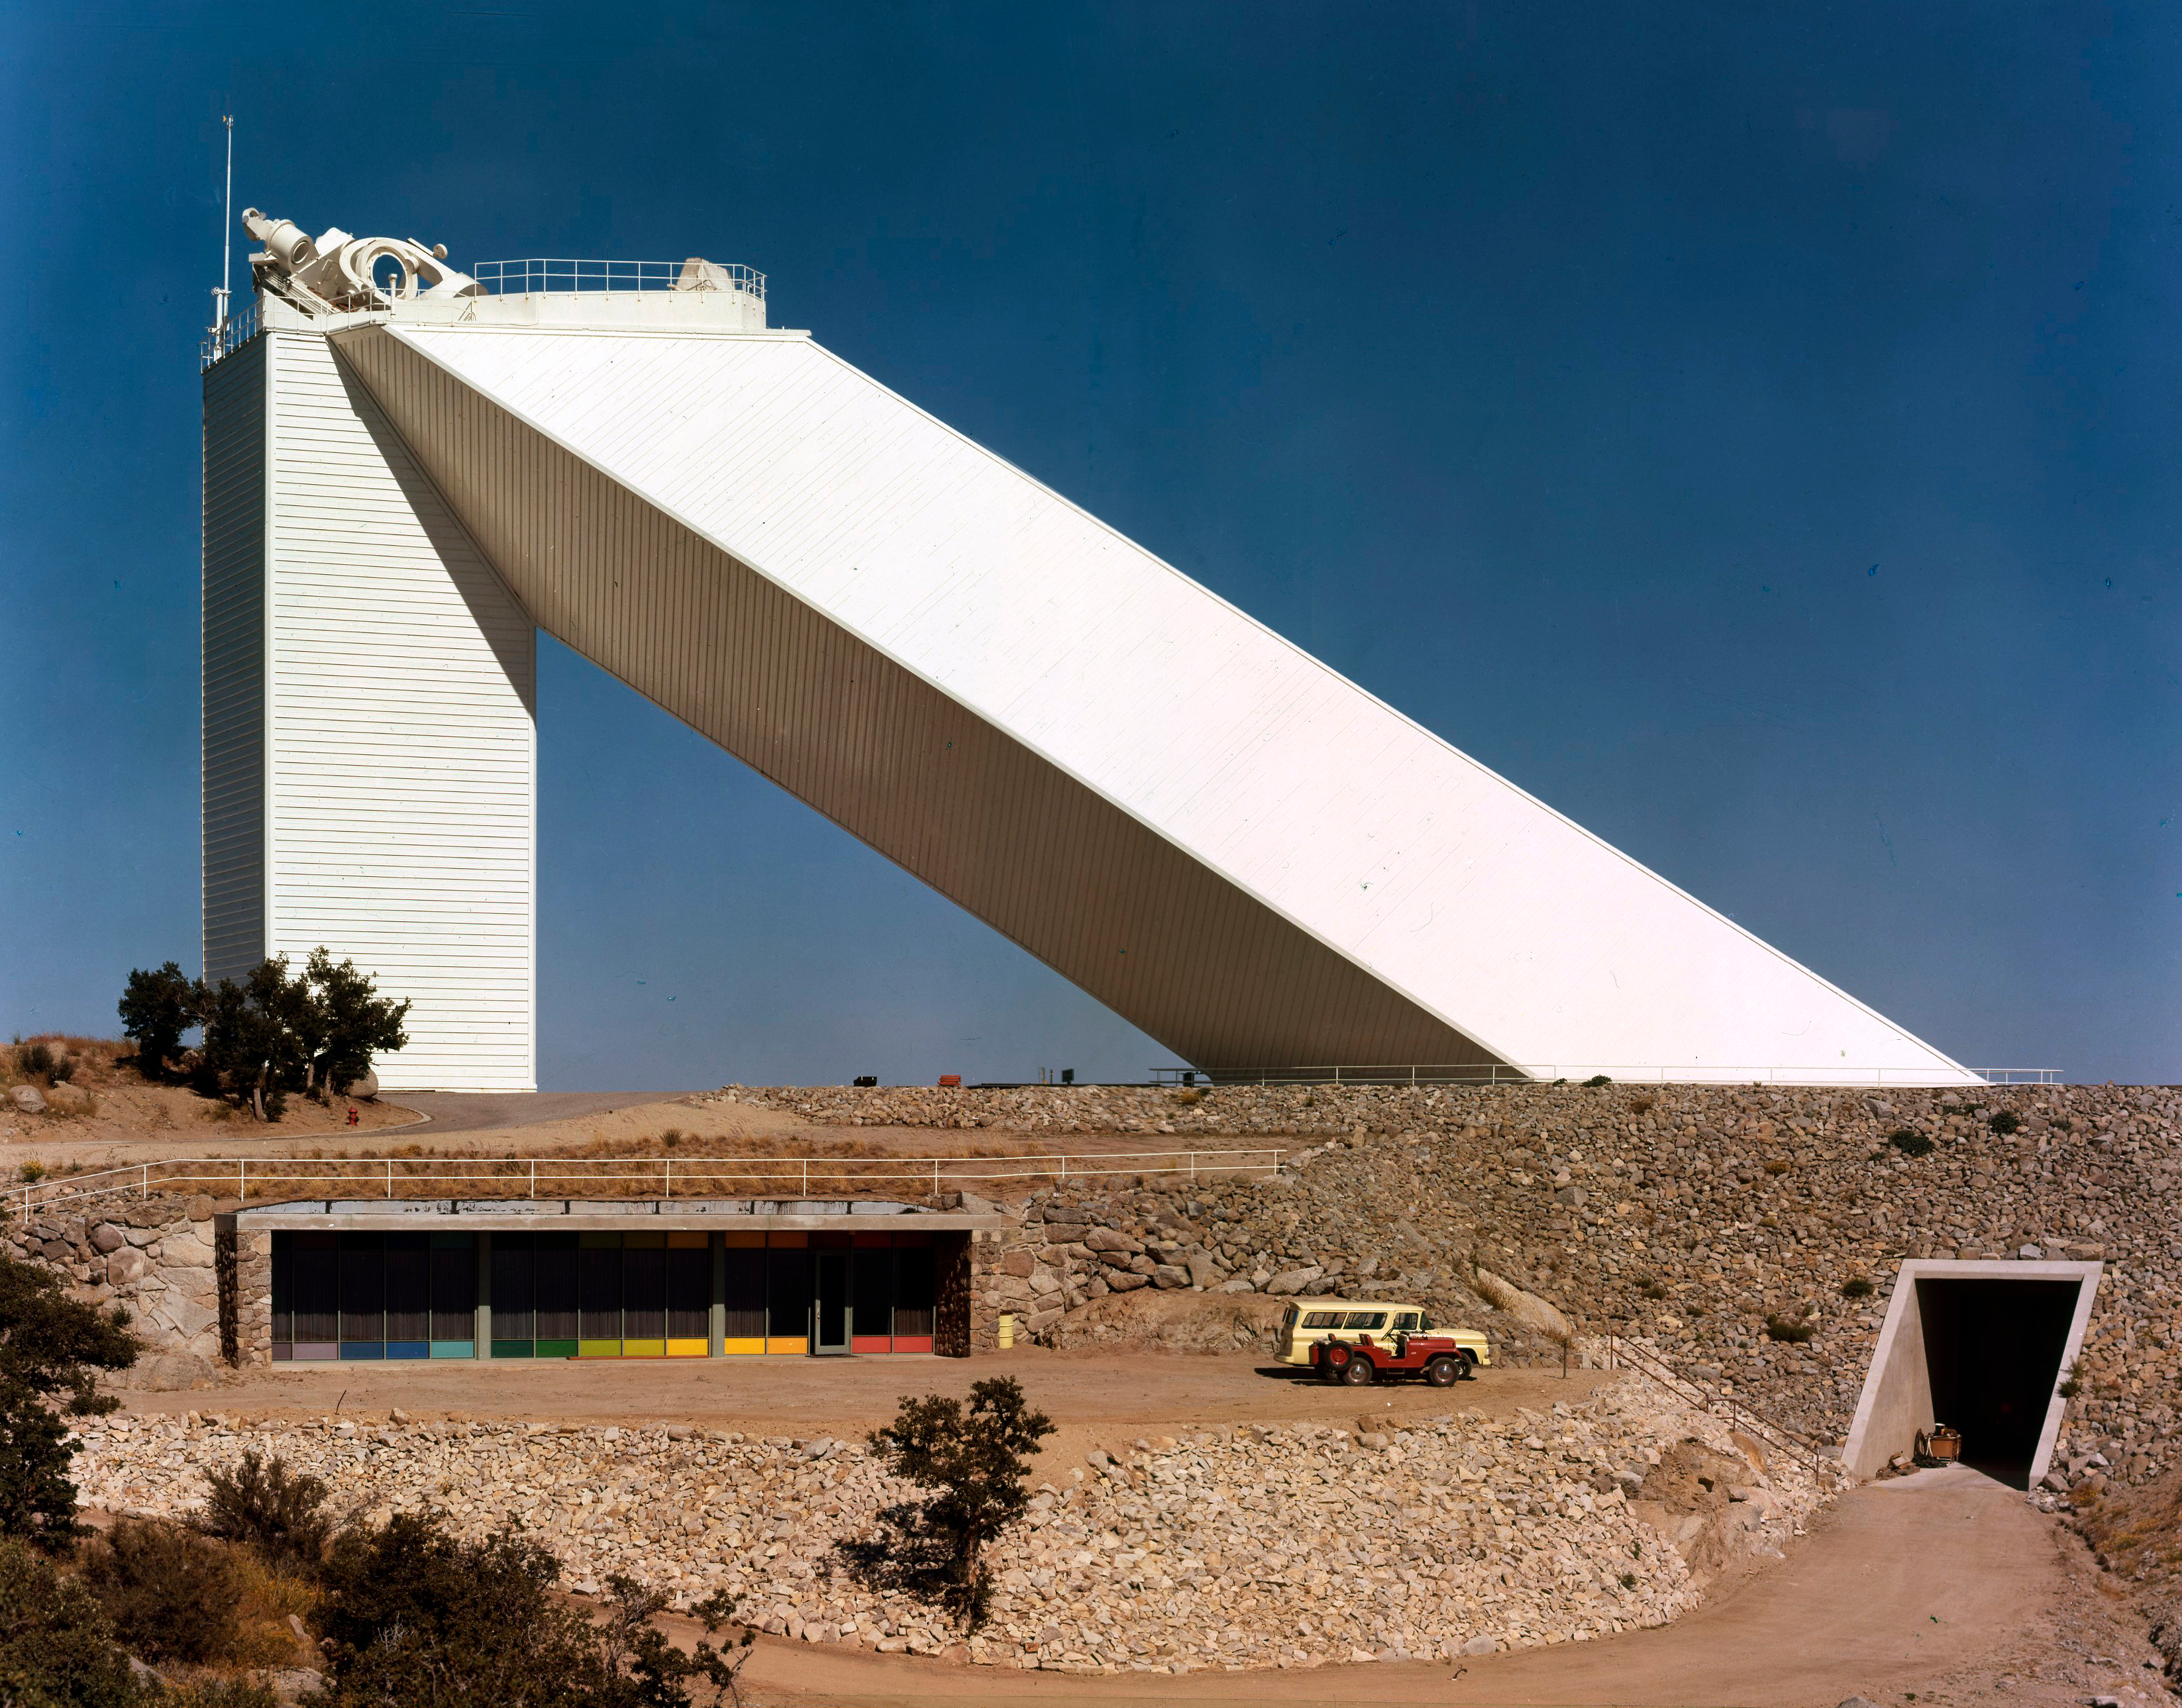

McMath-Pierce Solar Telescope

The McMath-Pierce Solar Telescope.

Credit: KPNO/NOIRLab/NSF/AURA/P. Marenfeld